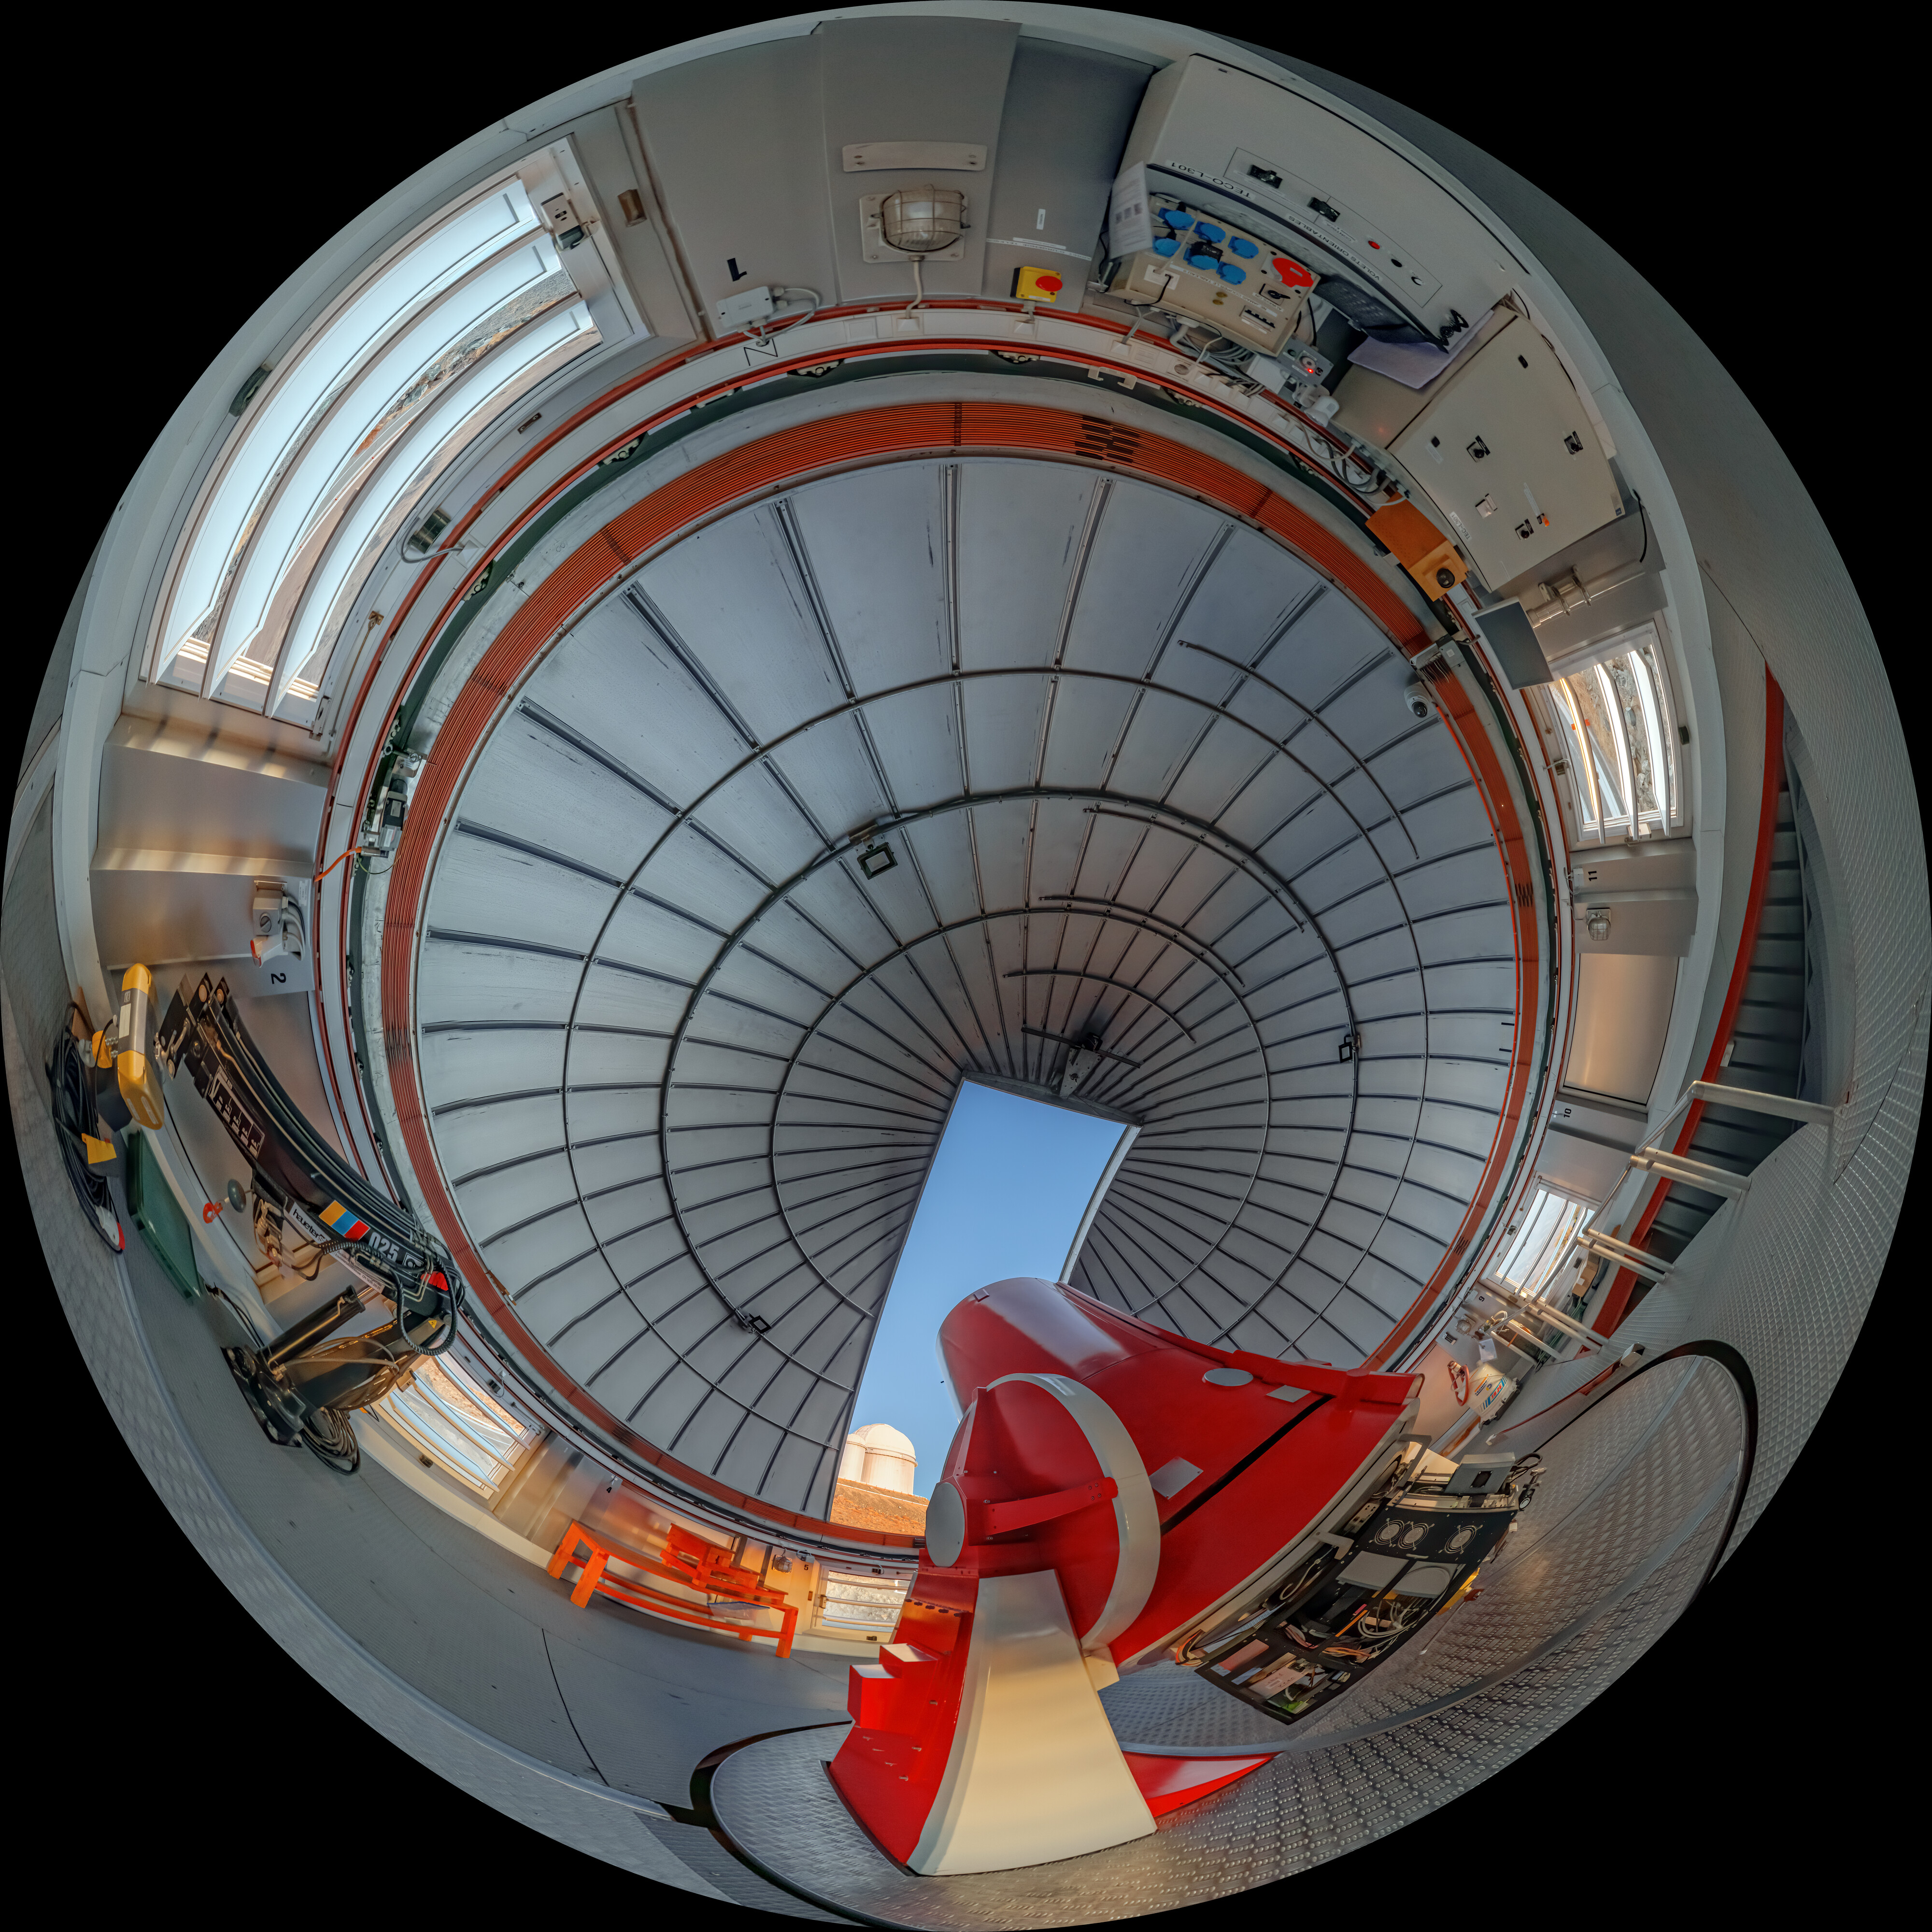

Panorama of the Swiss 1.2-metre Leonhard Euler Telescope

Panorama of the Swiss 1.2-metre Leonhard Euler Telescope located at ESO's La Silla Observatory in Chile. This telescope saw first light on 12 April 1998.

Credit: R. Lucchesi/ESO